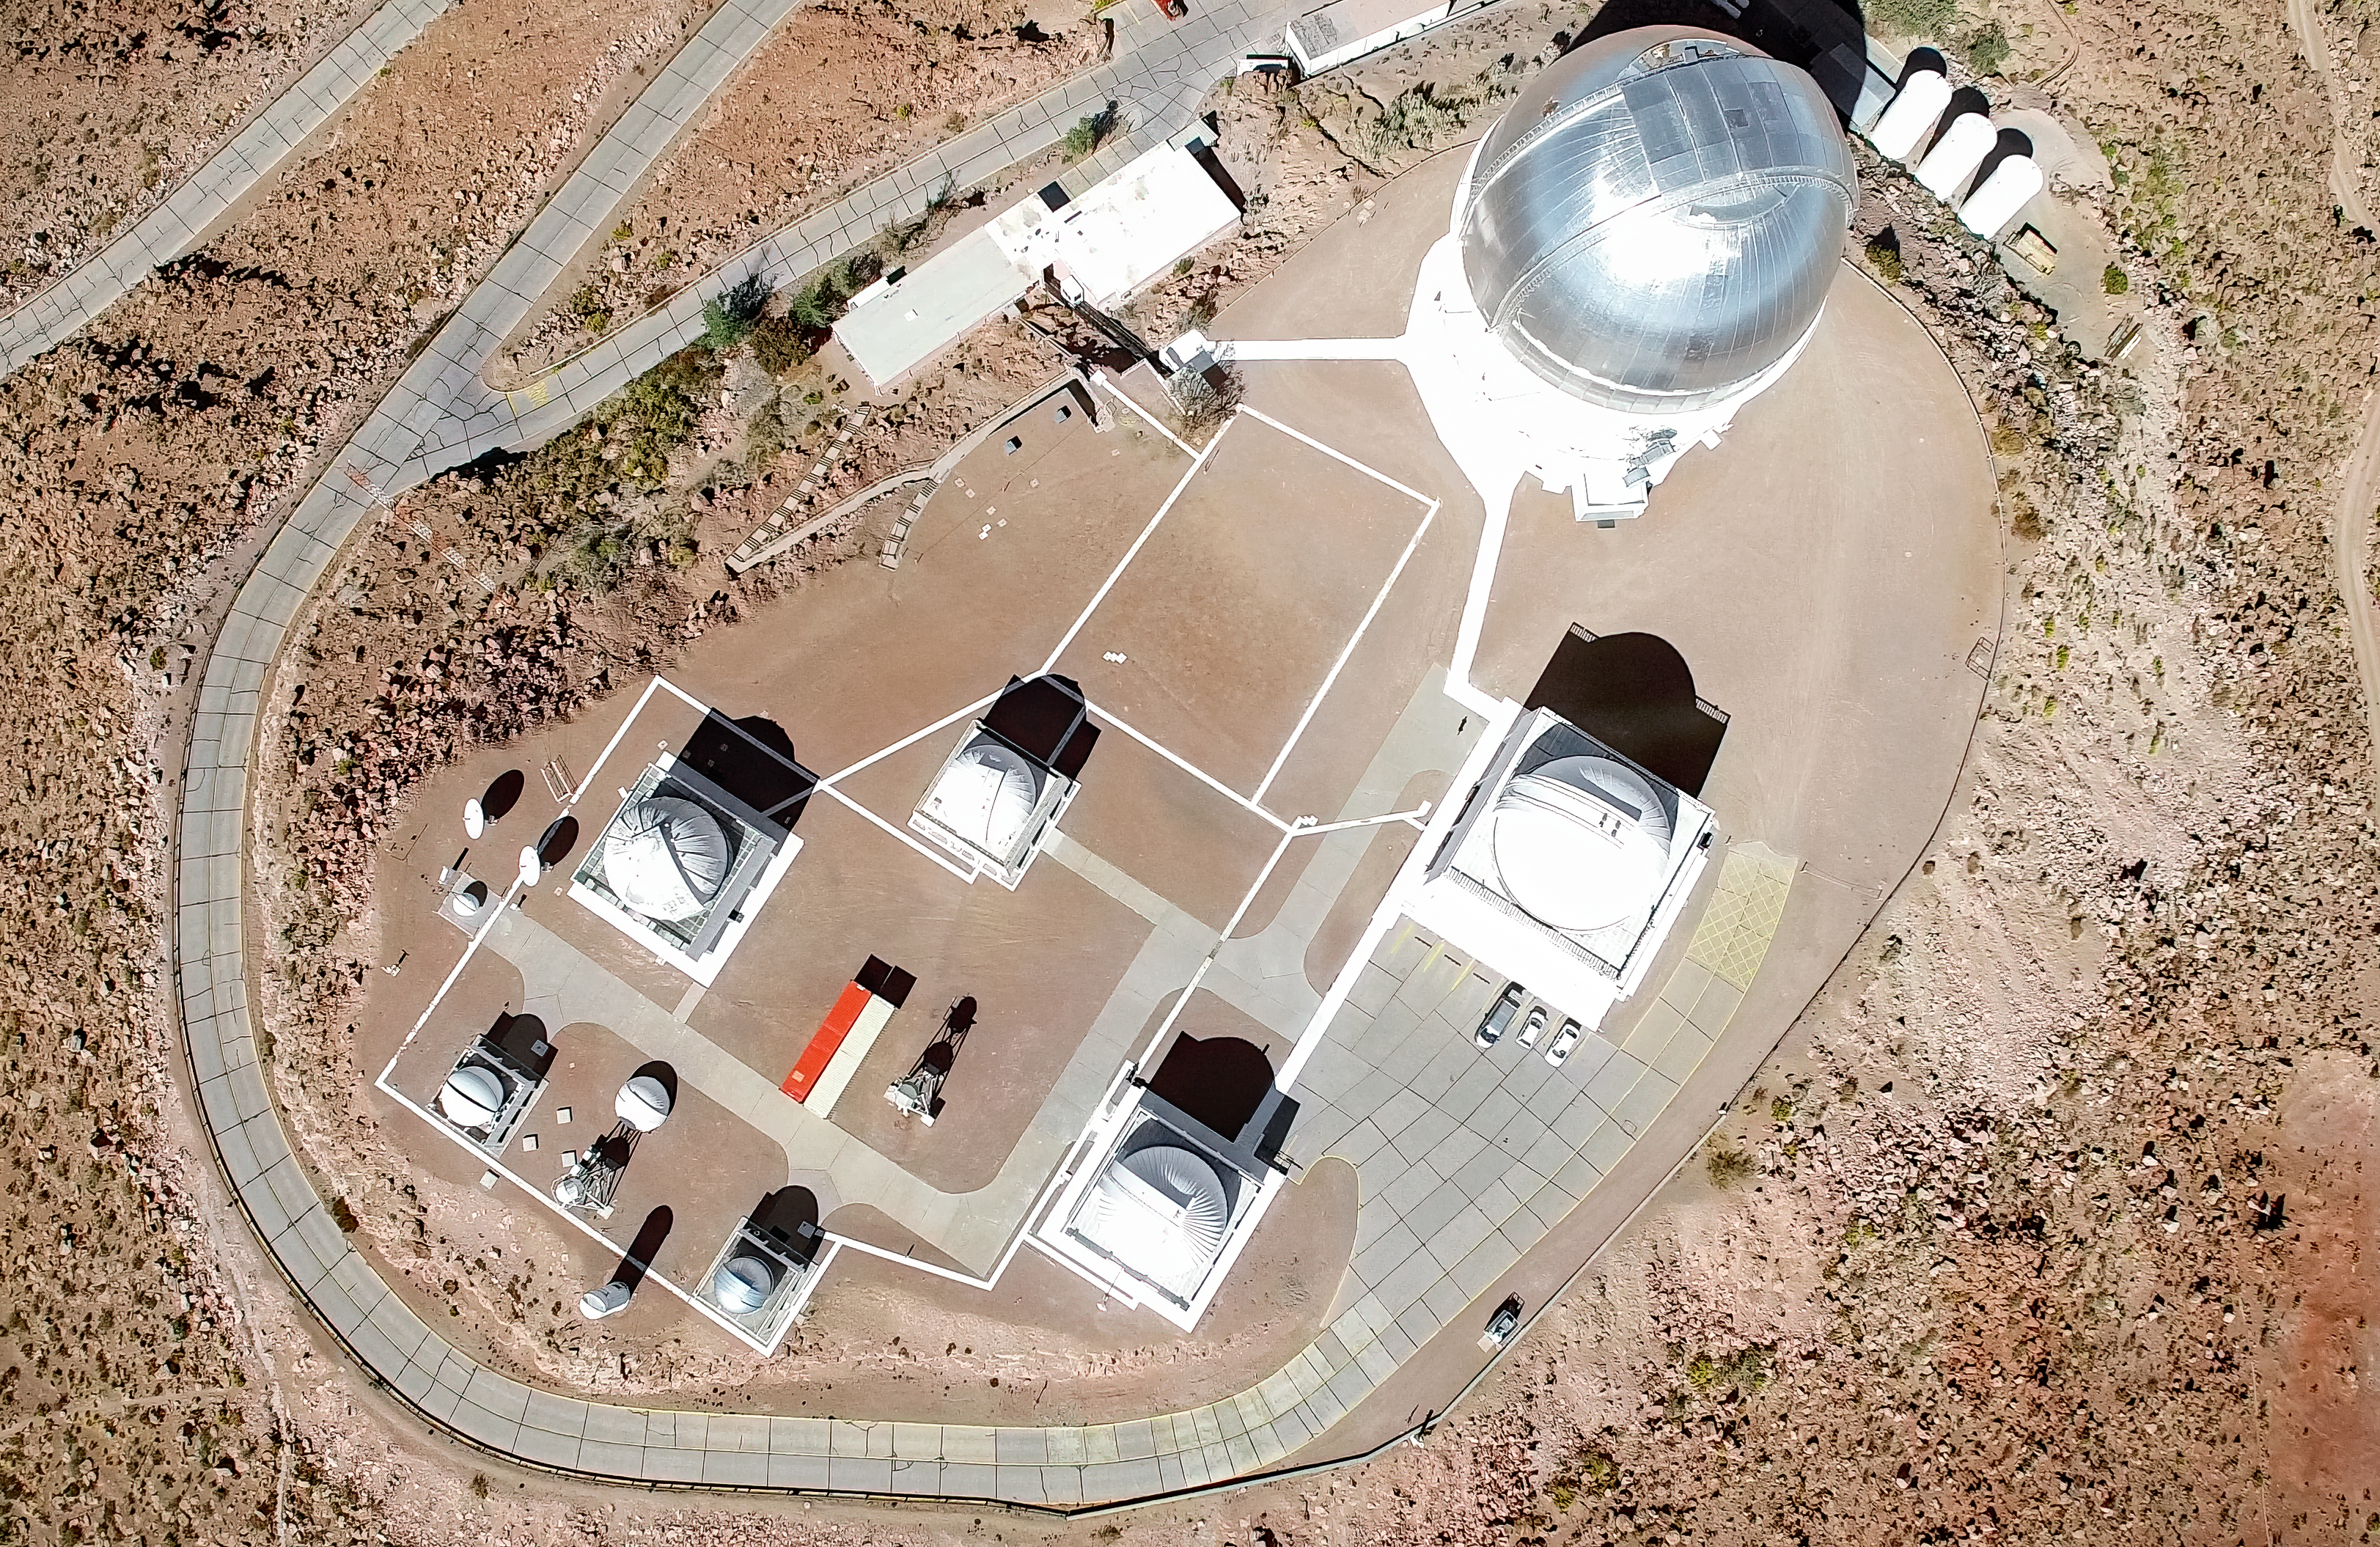

Cerro Tololo Inter-American Observatory aerial view

Cerro Tololo Inter-American Observatory aerial view.

Credit: CTIO/NOIRLab/NSF/AURA/D. Munizaga